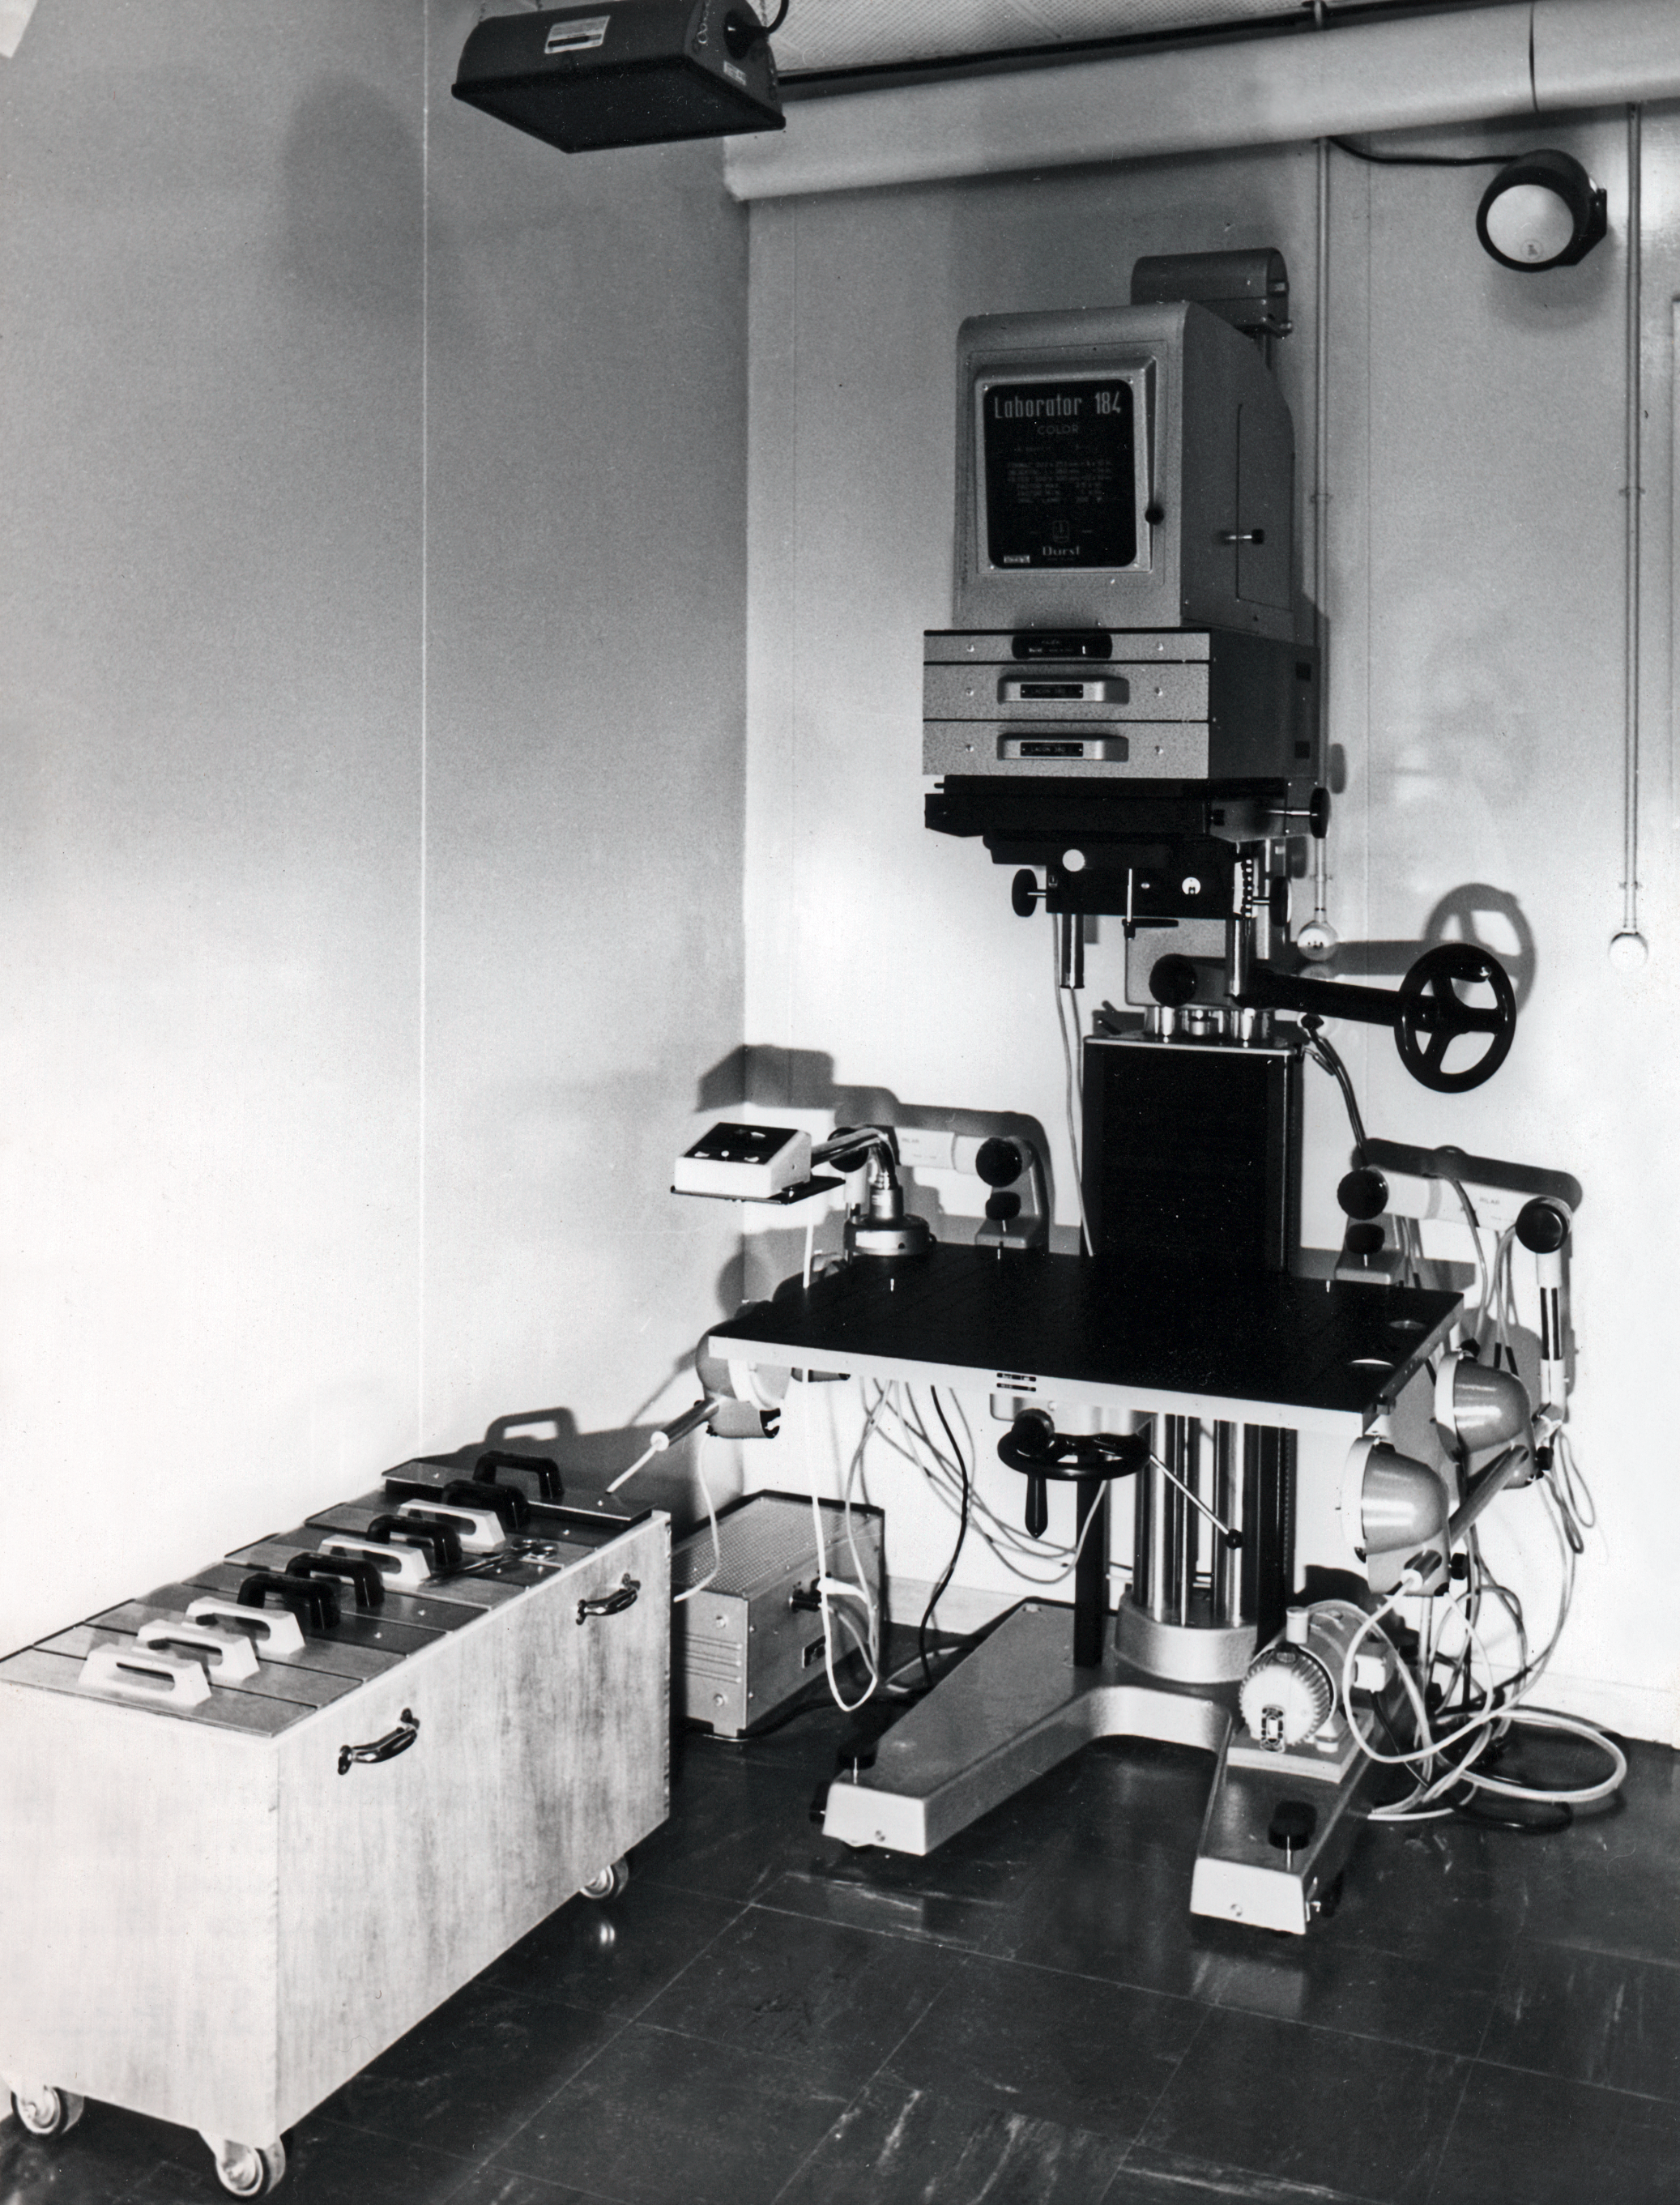

Atlas Laboratory in 1973

the 10 x 10 inch enlarger with vacuum groundboard and densitometer timer, Atlas Laboratory, 1973

Credit: ESO